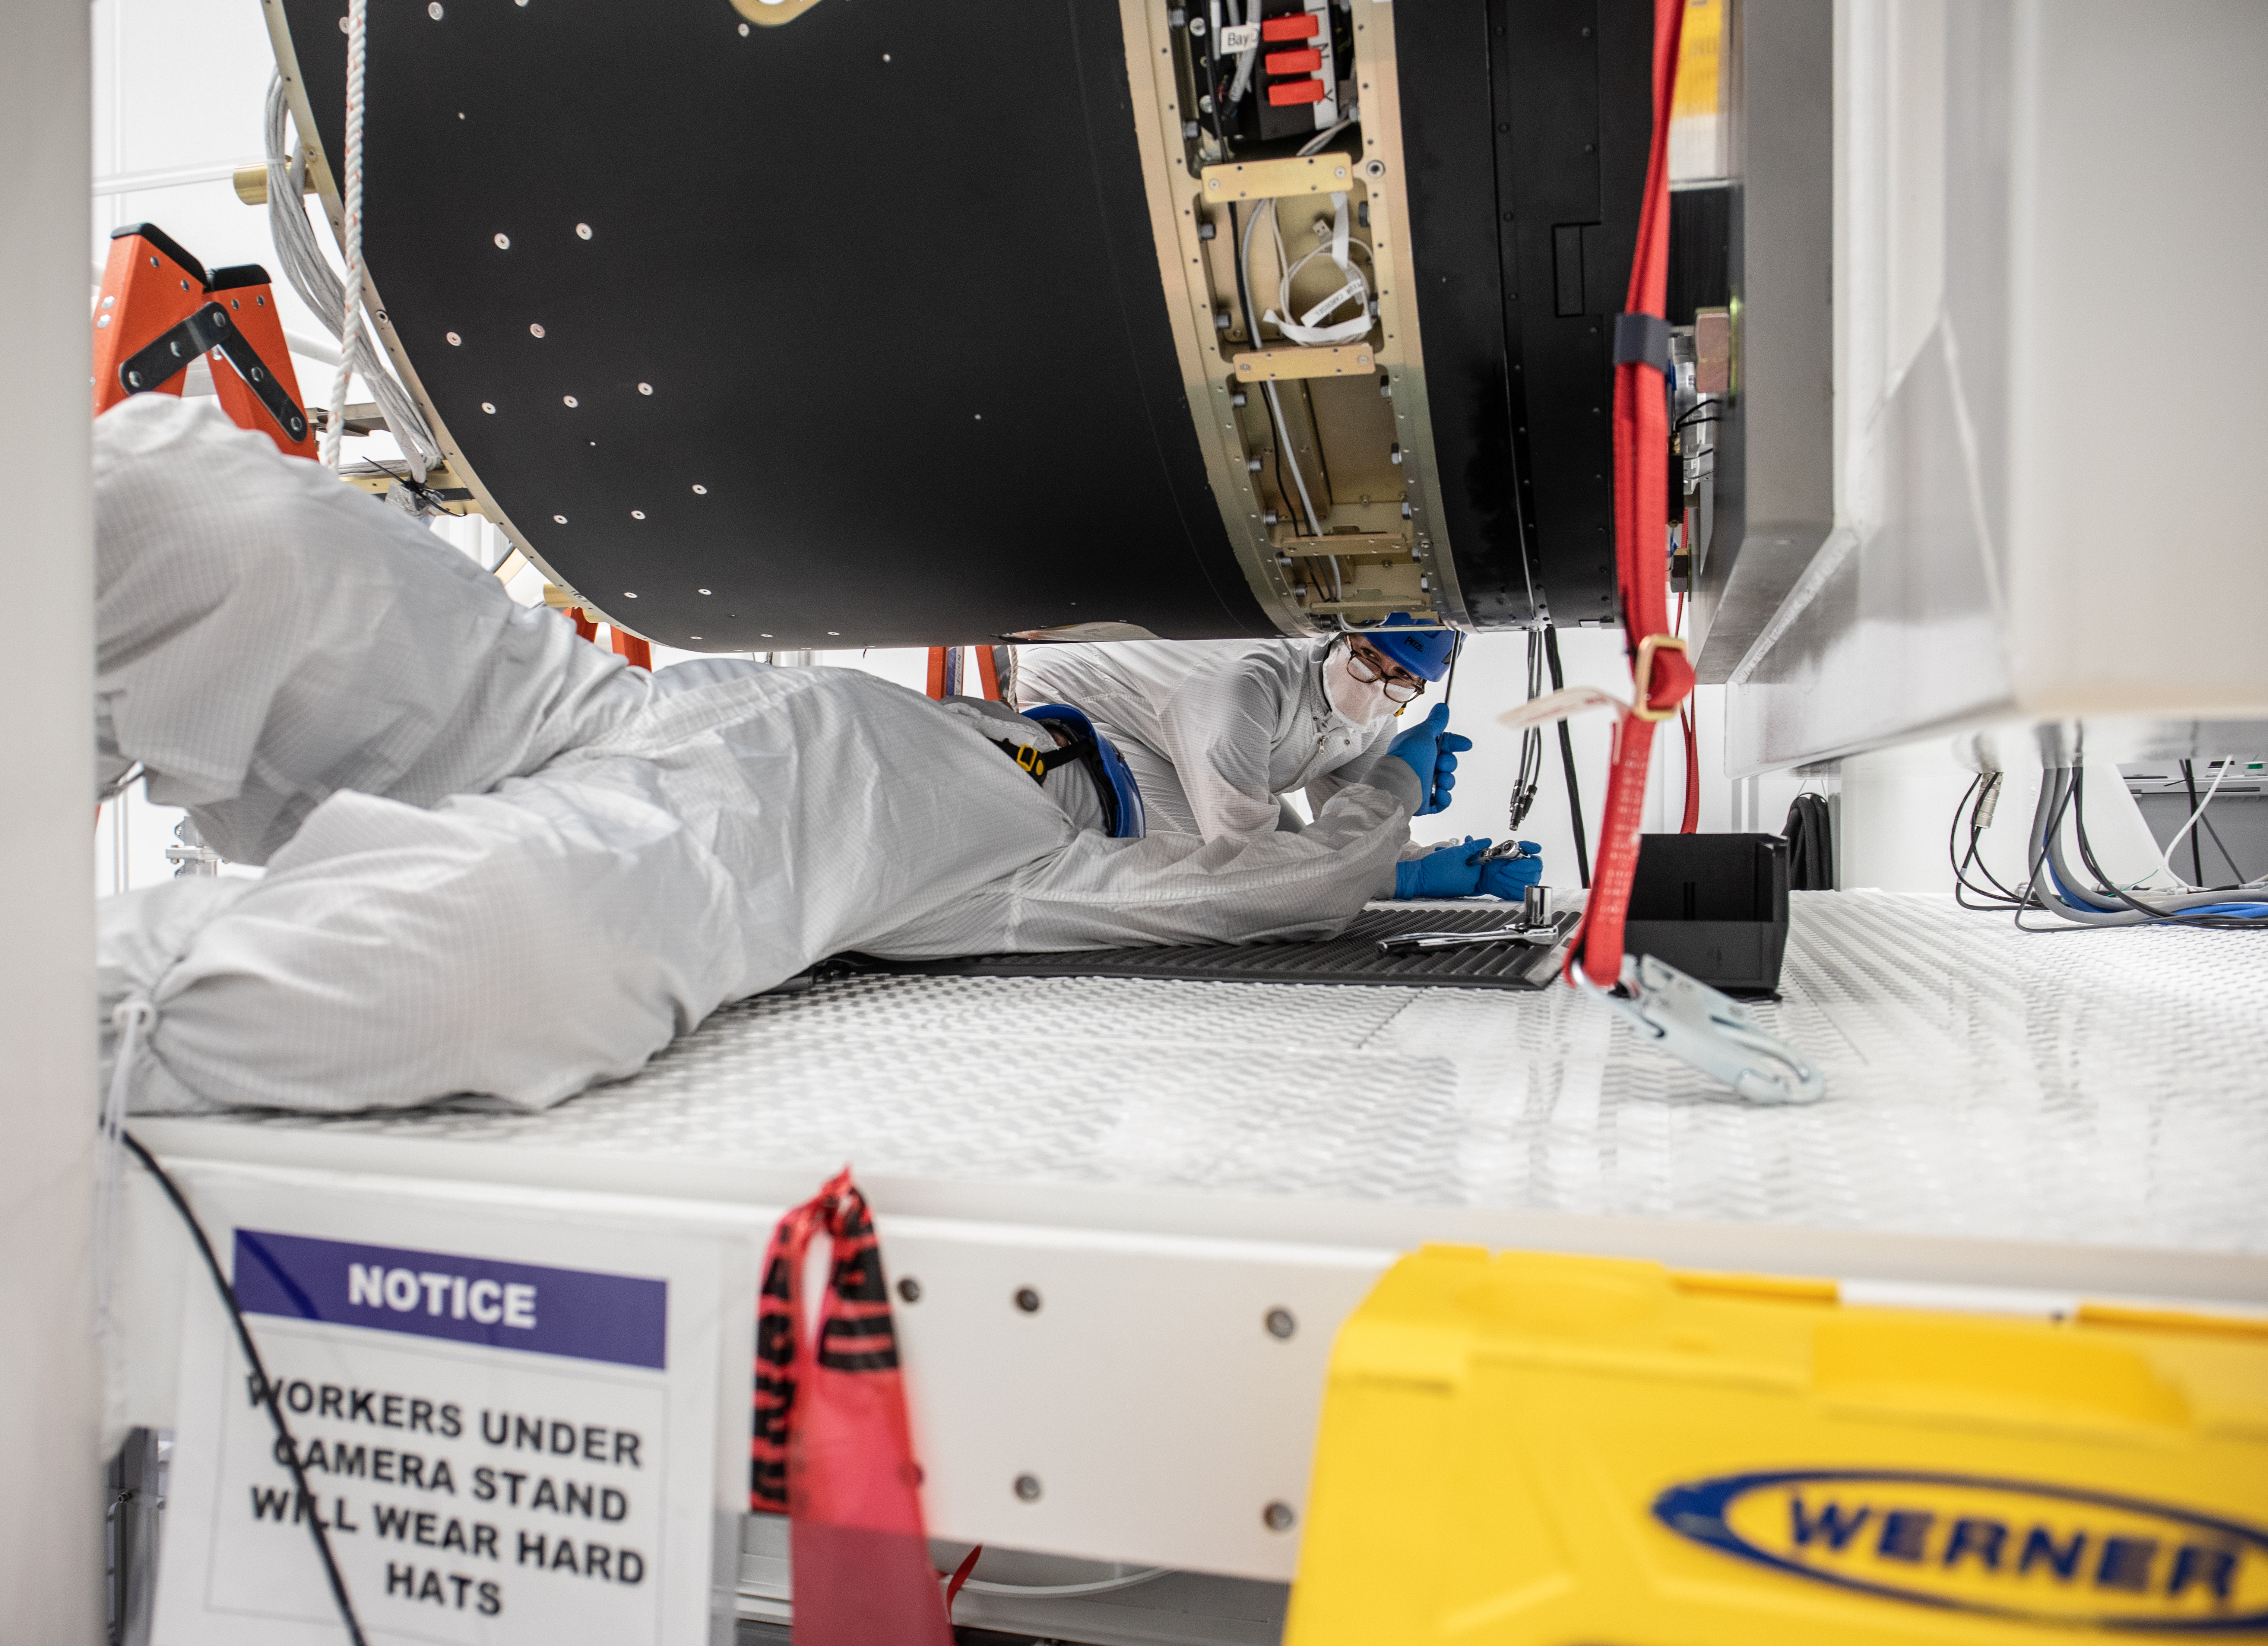

LSST Camera Body Lift

Mike Silva, left, and Hannah Pollek. The LSST team successfully completed a lift of the camera body on April 4.

Credit: Jacqueline Ramseyer Orrell/SLAC National Accelerator Laboratory